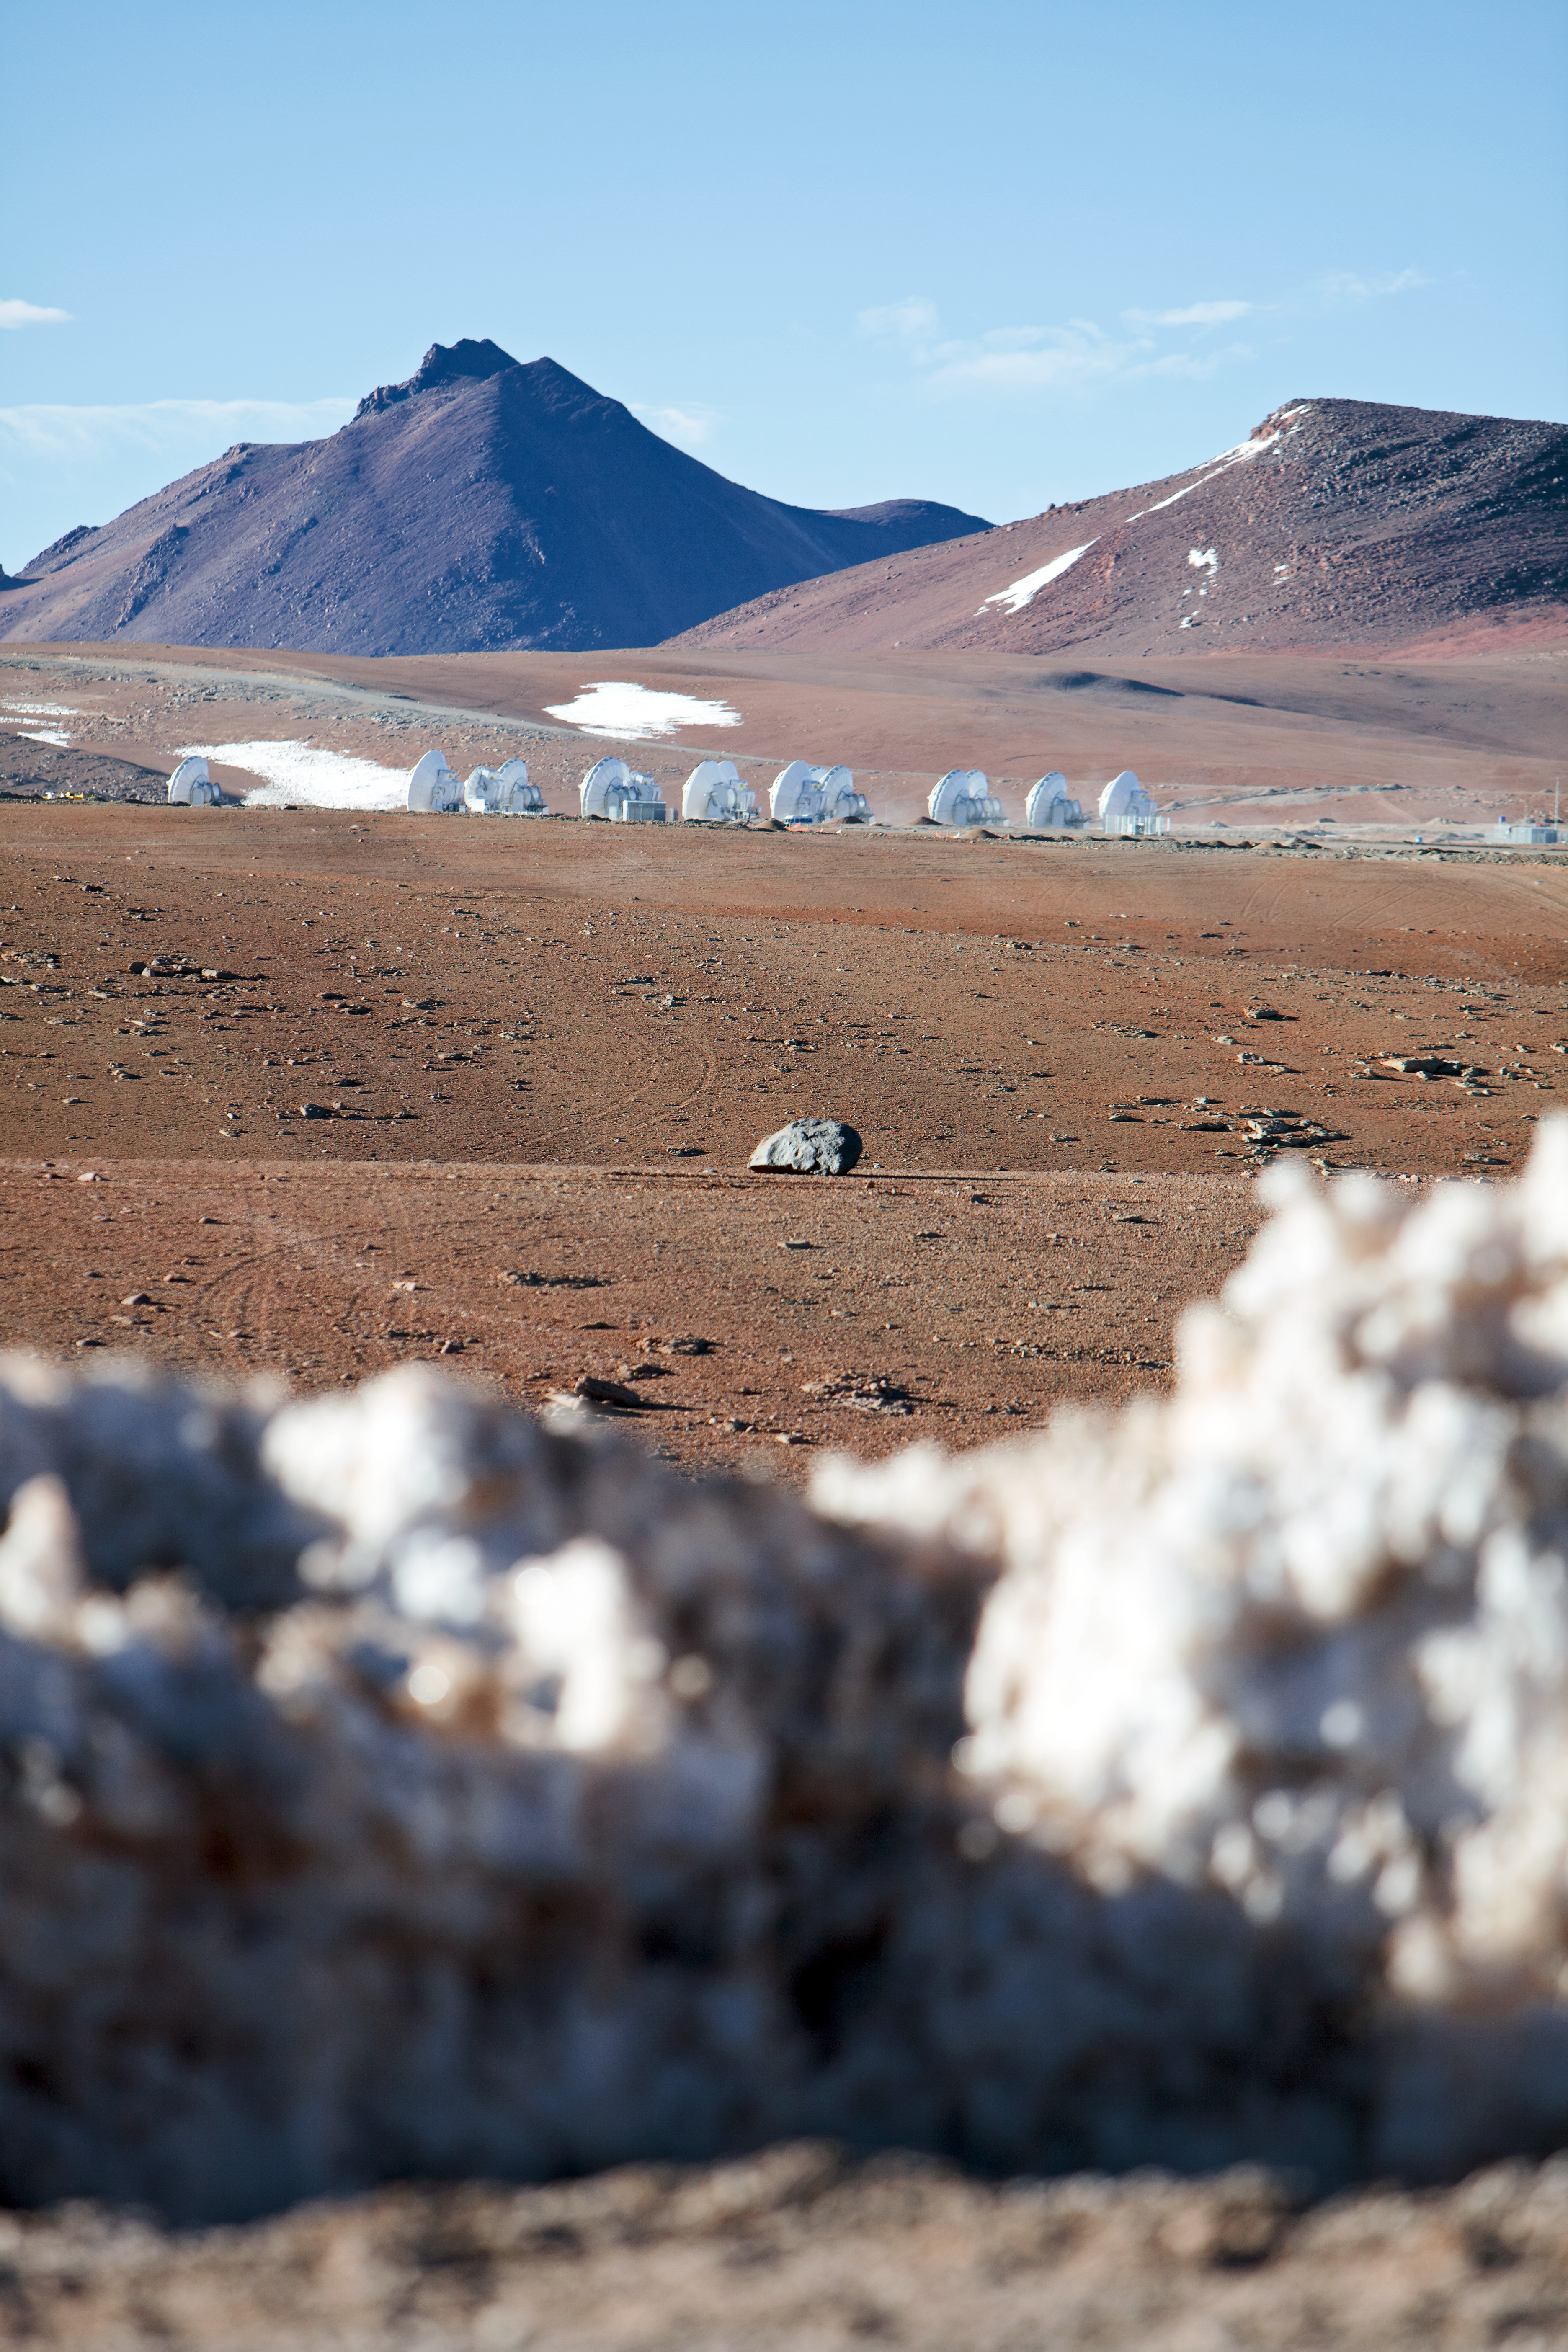

View of the ALMA antennas

View of the ALMA antennas on the Chajnantor Plateau, at an altitude of 5000 m.

Credit: ESO